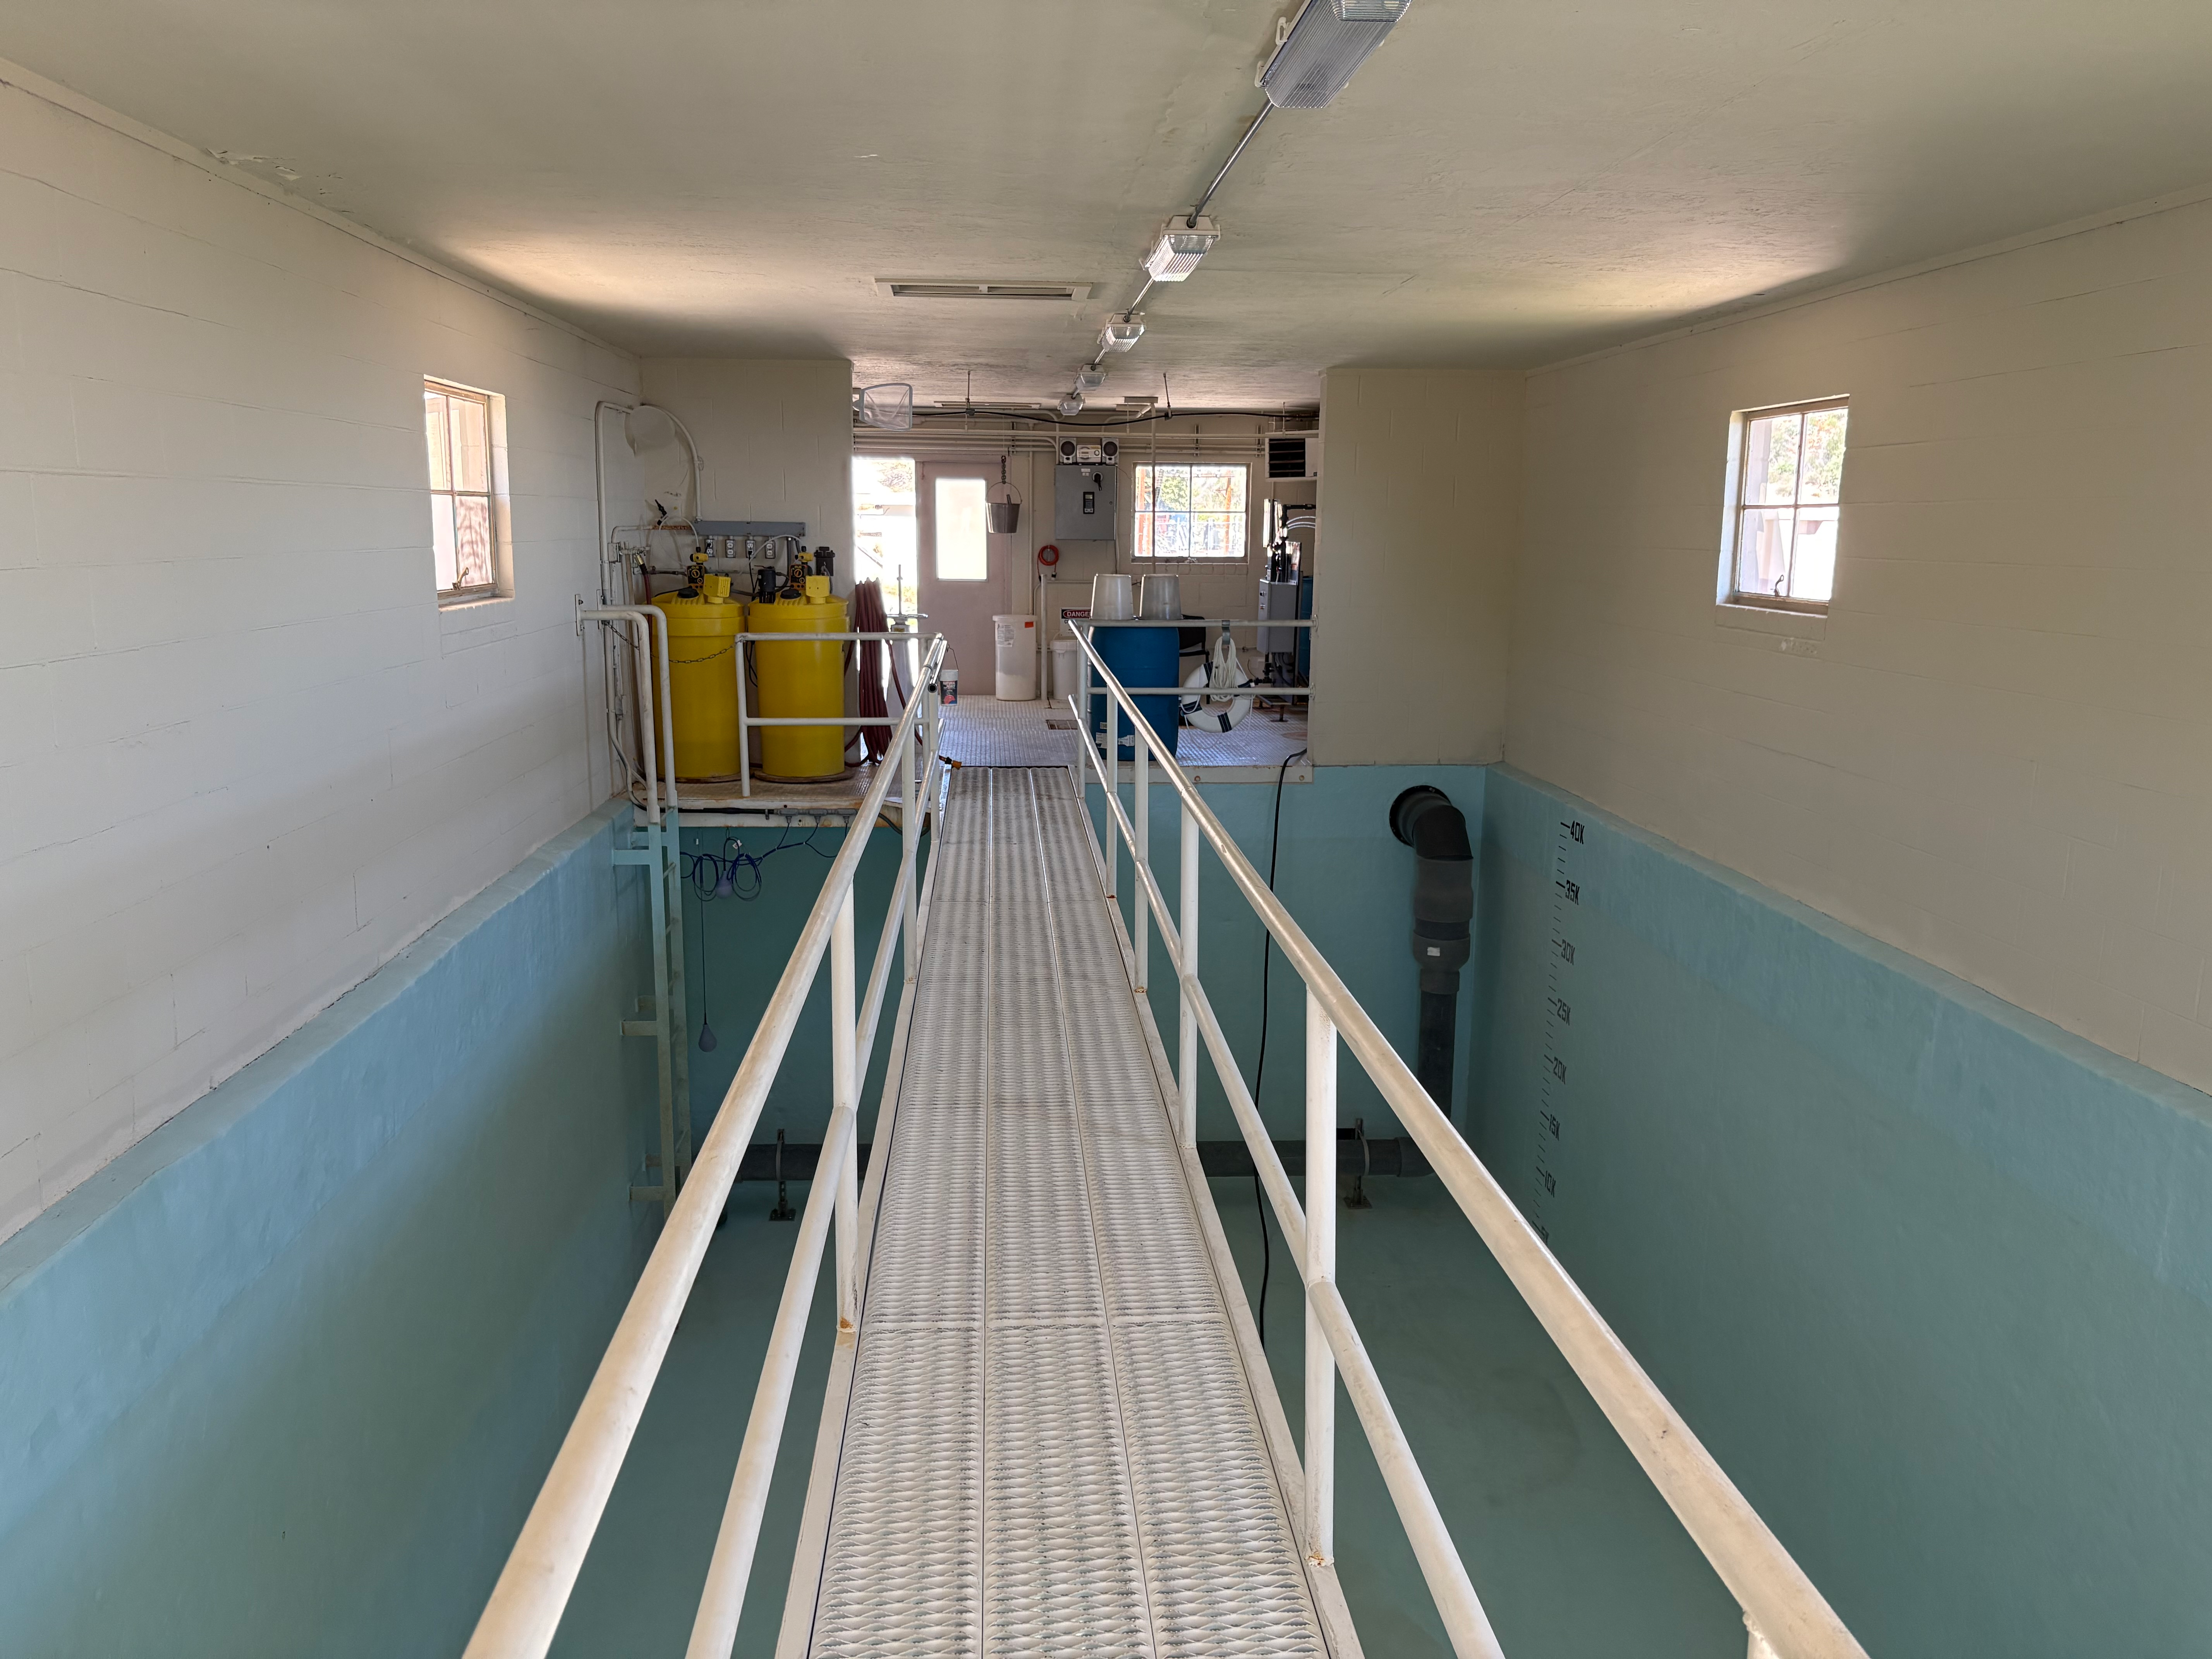

Kitt Peak’s flocculation tank is used to separate solids and microbes, leaving behind potable water

Credit: D. Olson